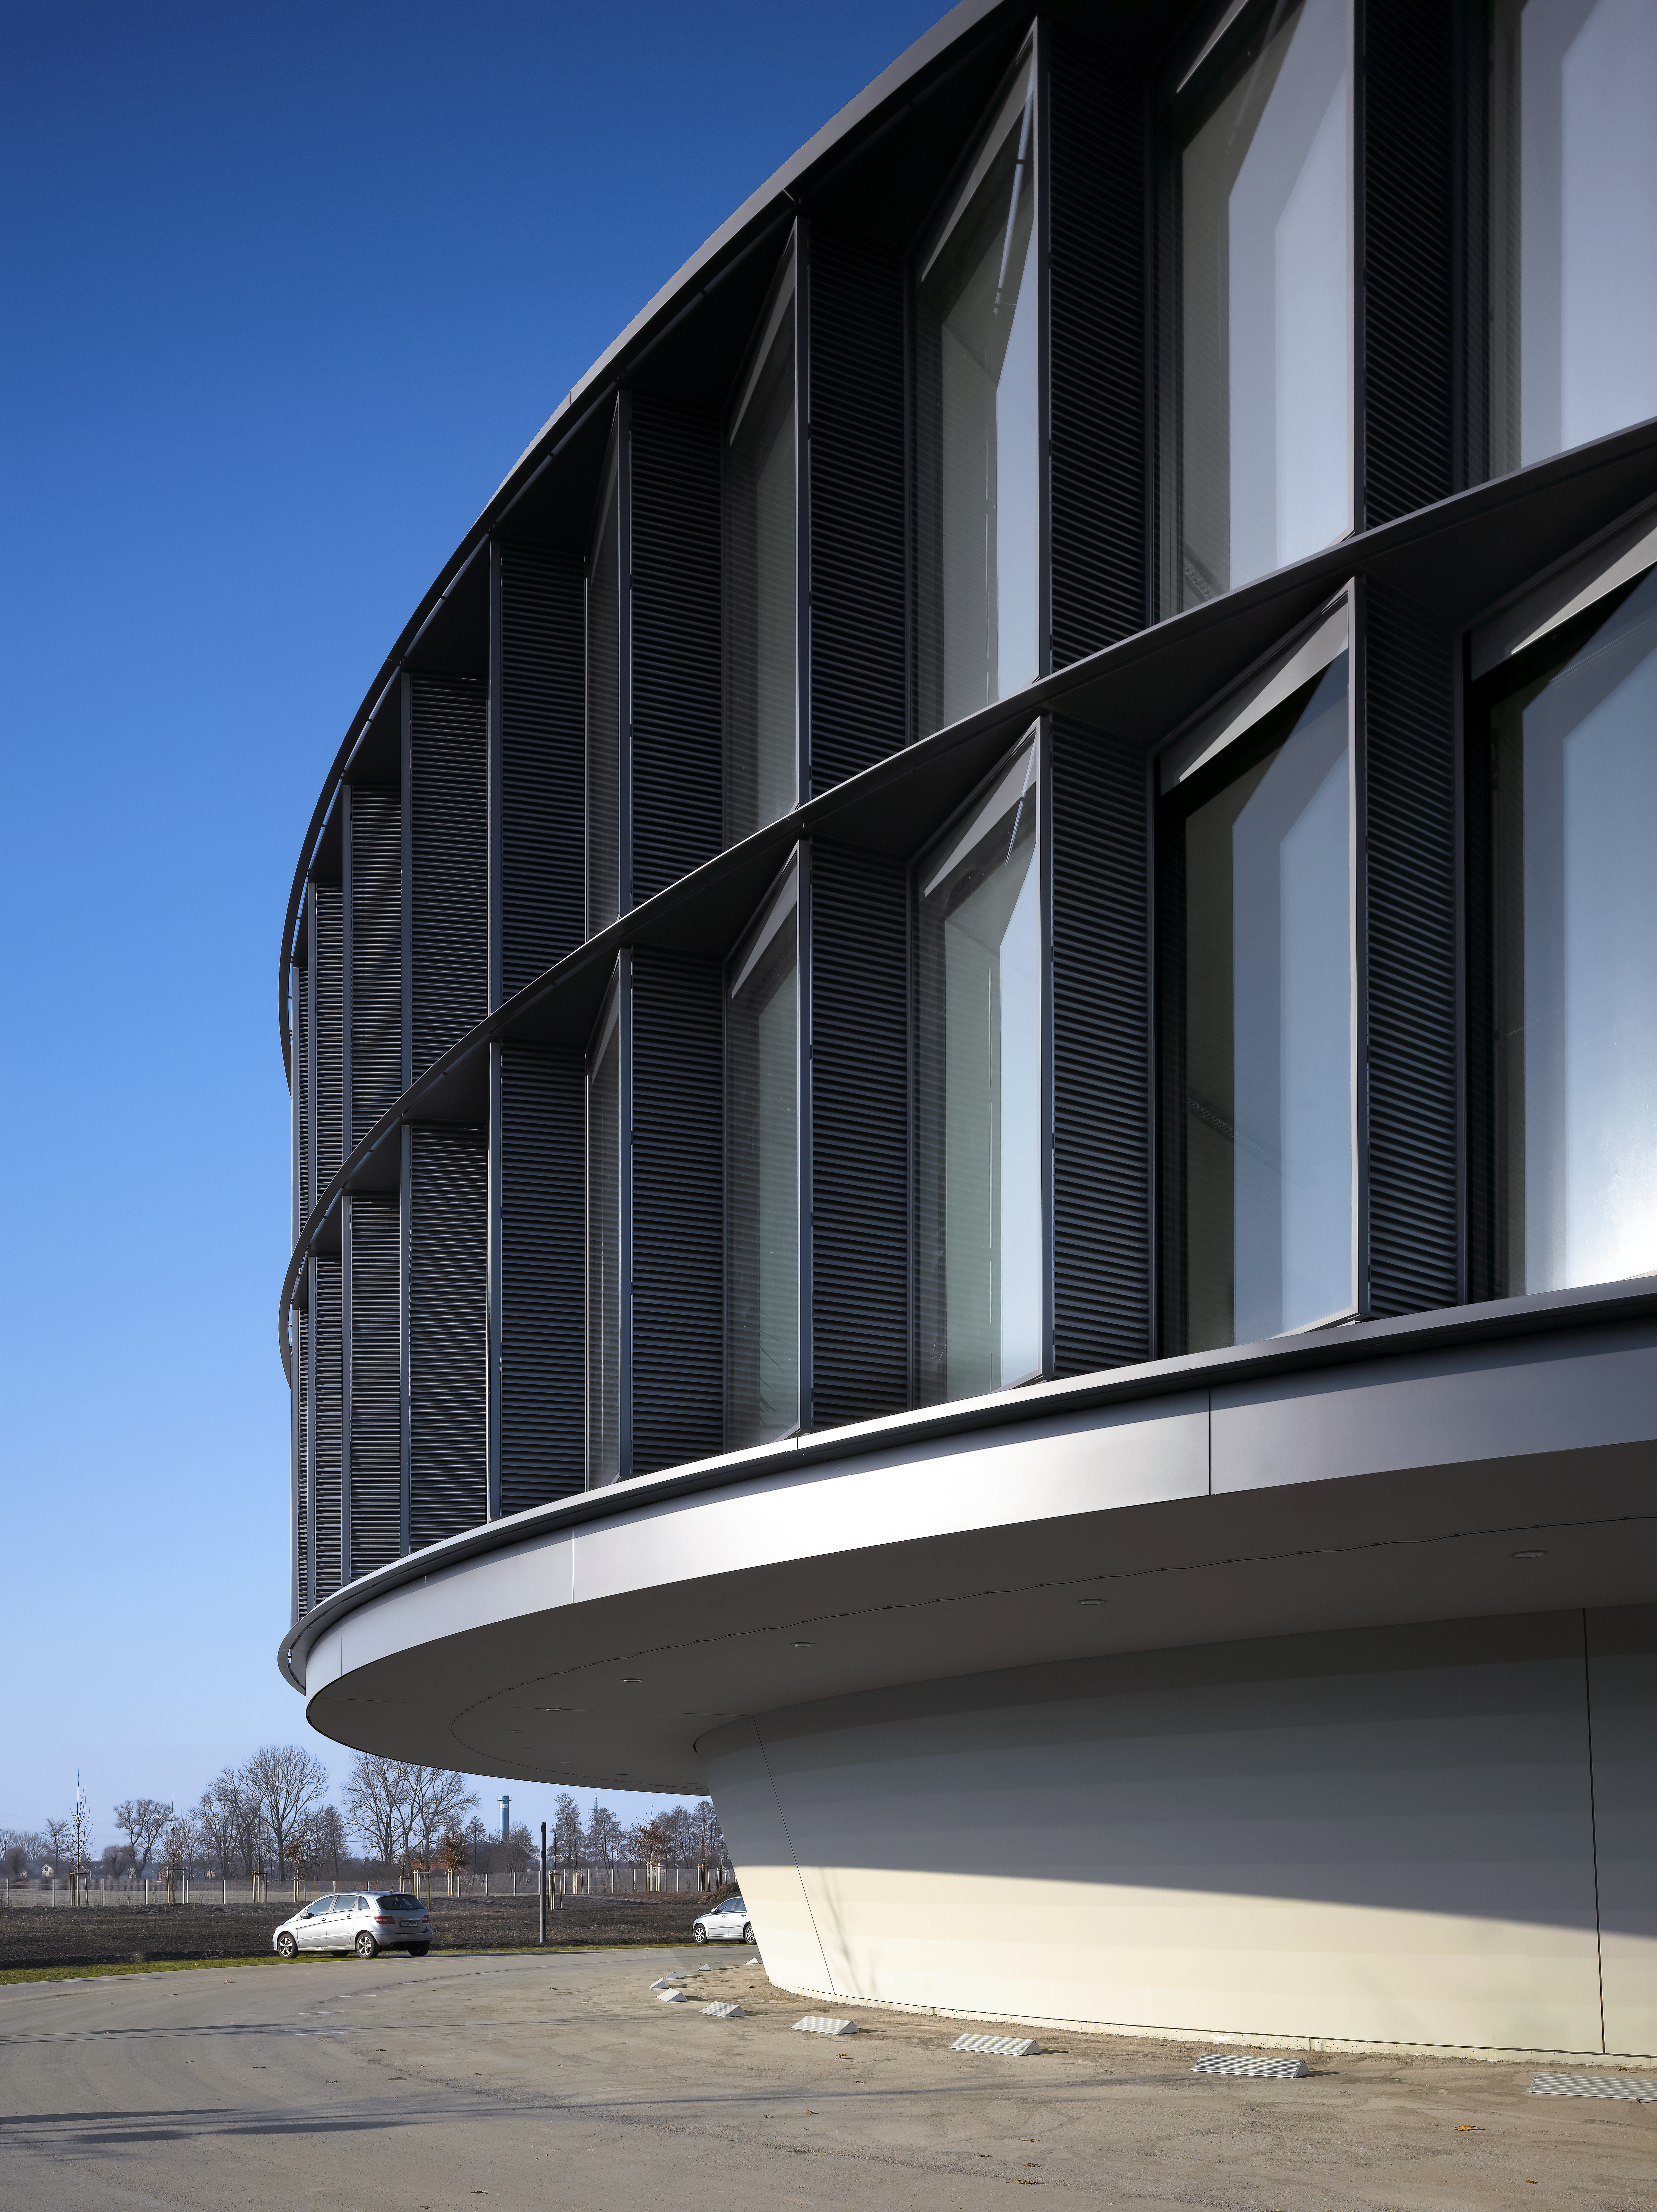

A view of the ESO Headquarters Extension

This view shows a part of the ESO Headquarters Extension building.

Credit: Roland Halbe/ESO